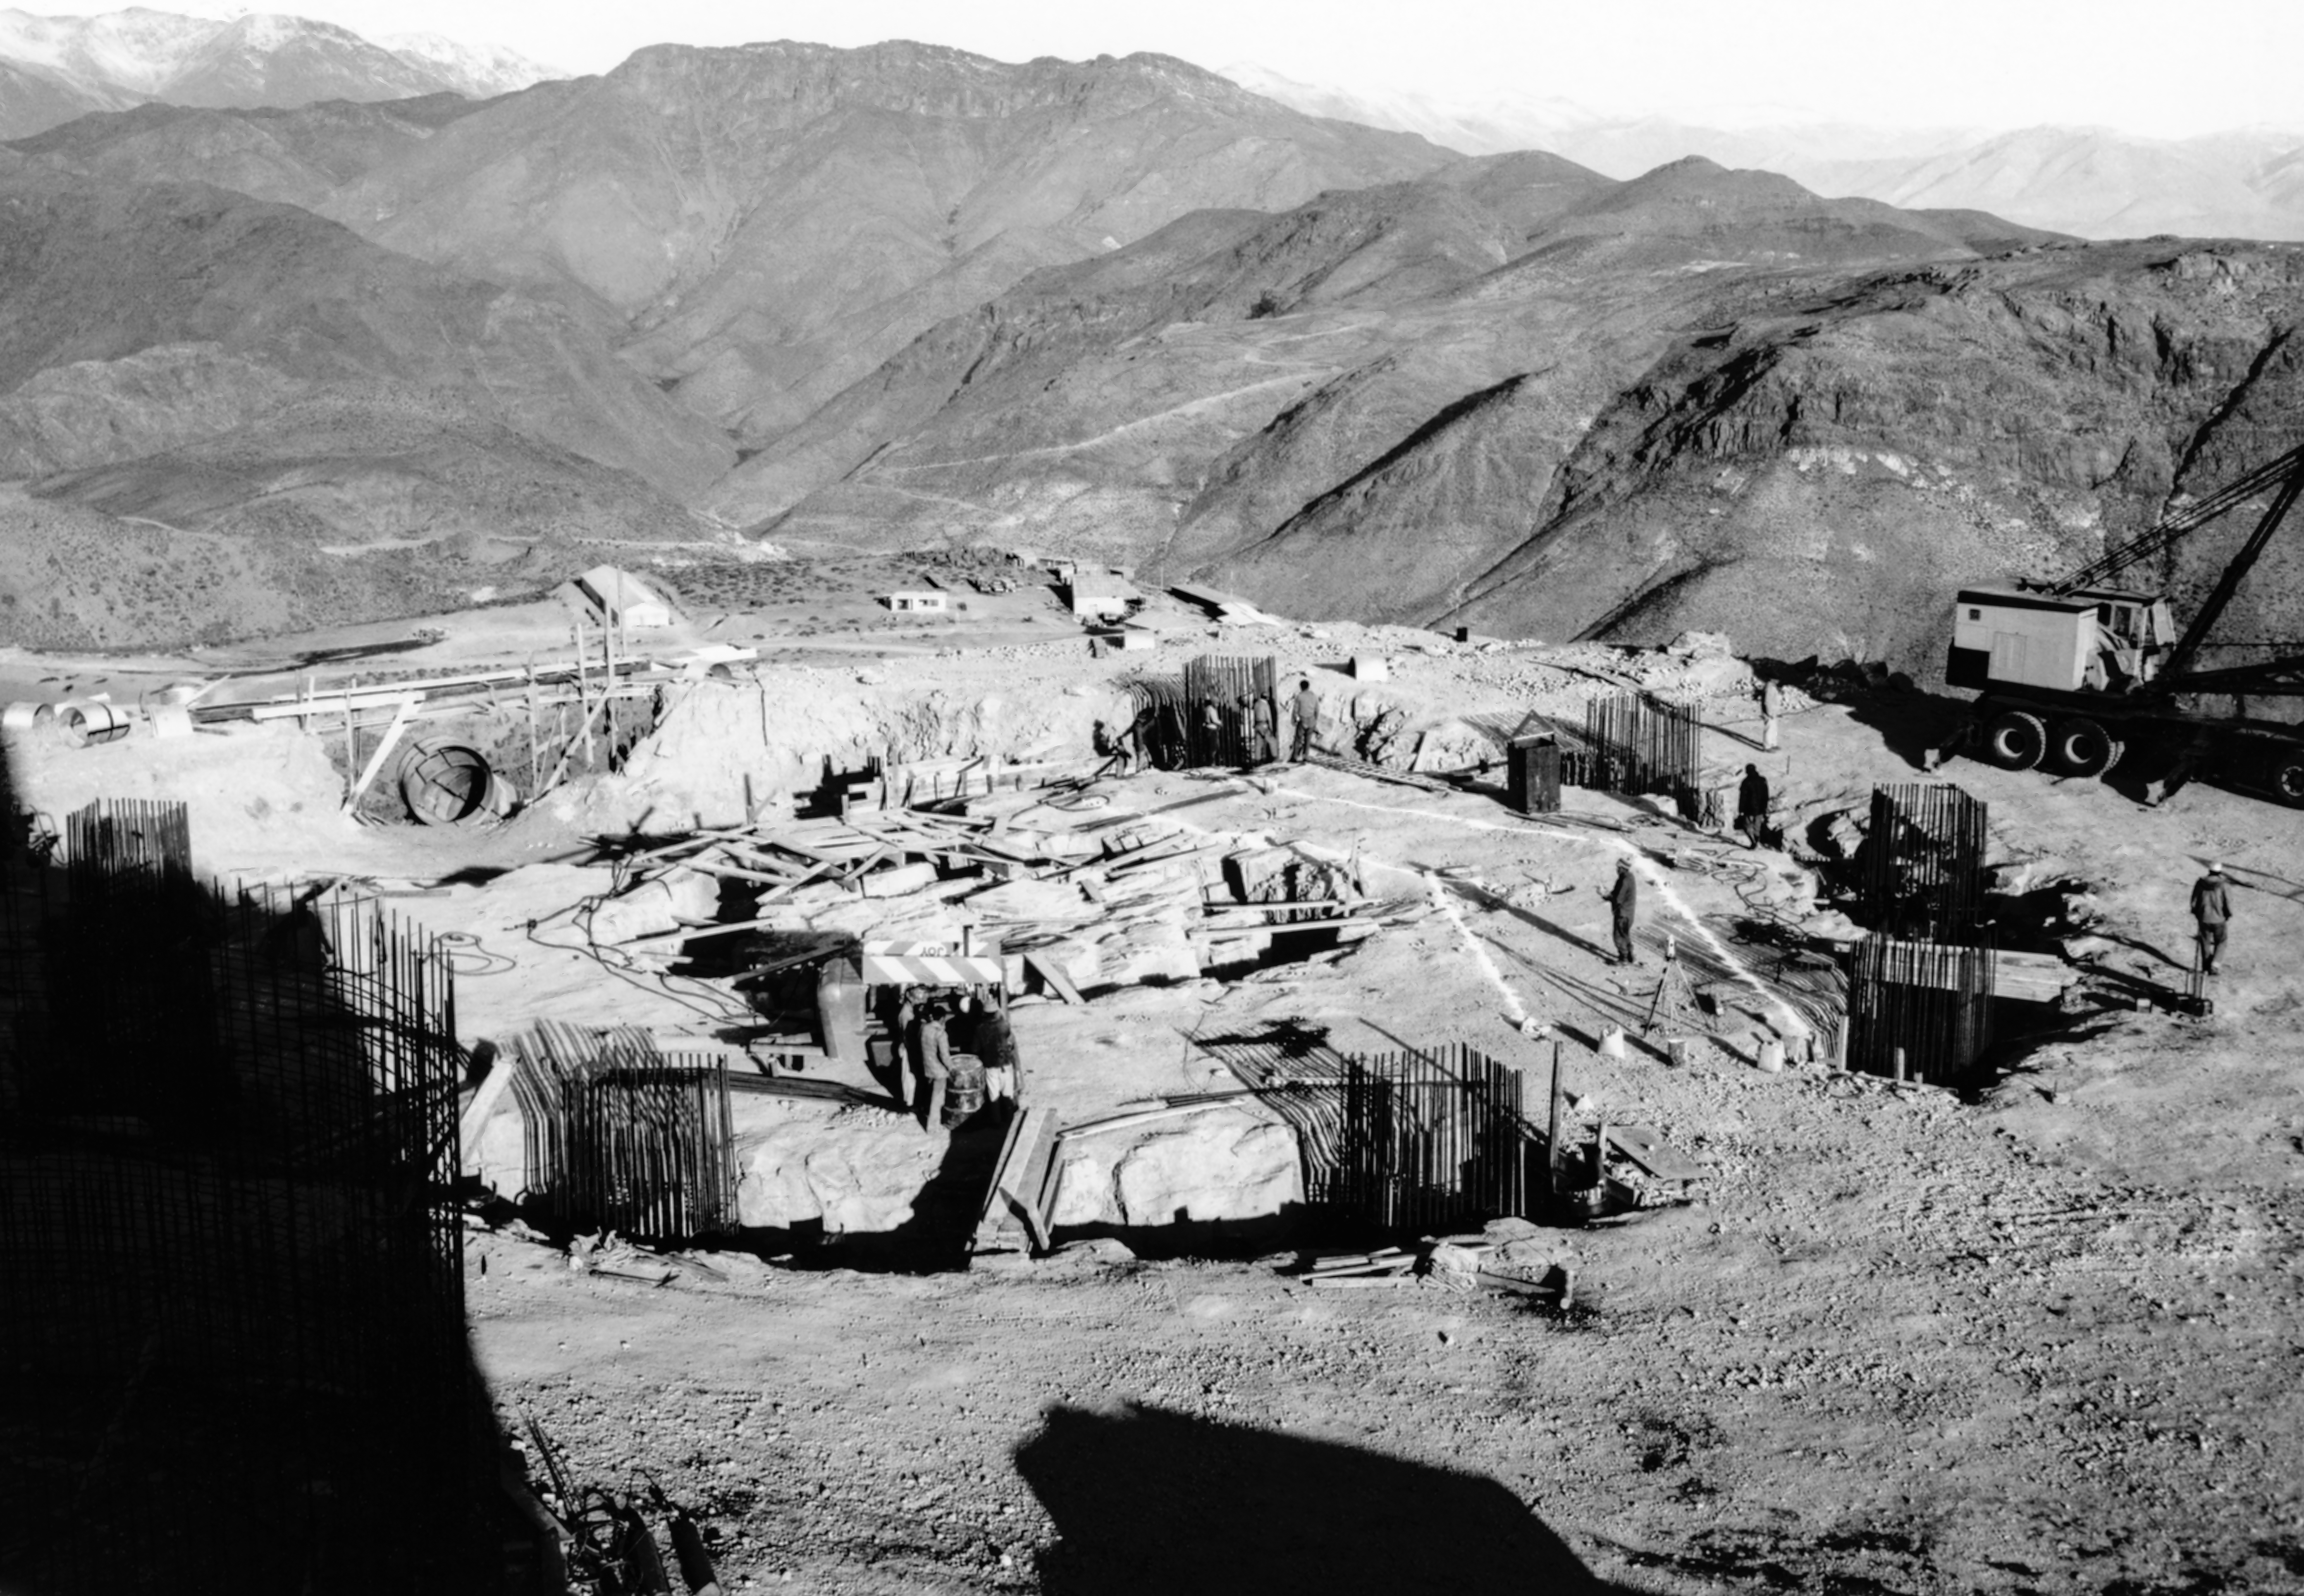

CTIO History - Construction of Víctor M. Blanco 4-meter Telescope

A historical photo of the construction of the Víctor M. Blanco 4-meter Telescope at Cerro Tololo Inter-American Observatory (CTIO), a Program of NSF NOIRLab, in Chile.

This image is part of NSF NOIRLab’s historical archives.

Credit: CTIO/NOIRLab/NSF/AURA/R. González